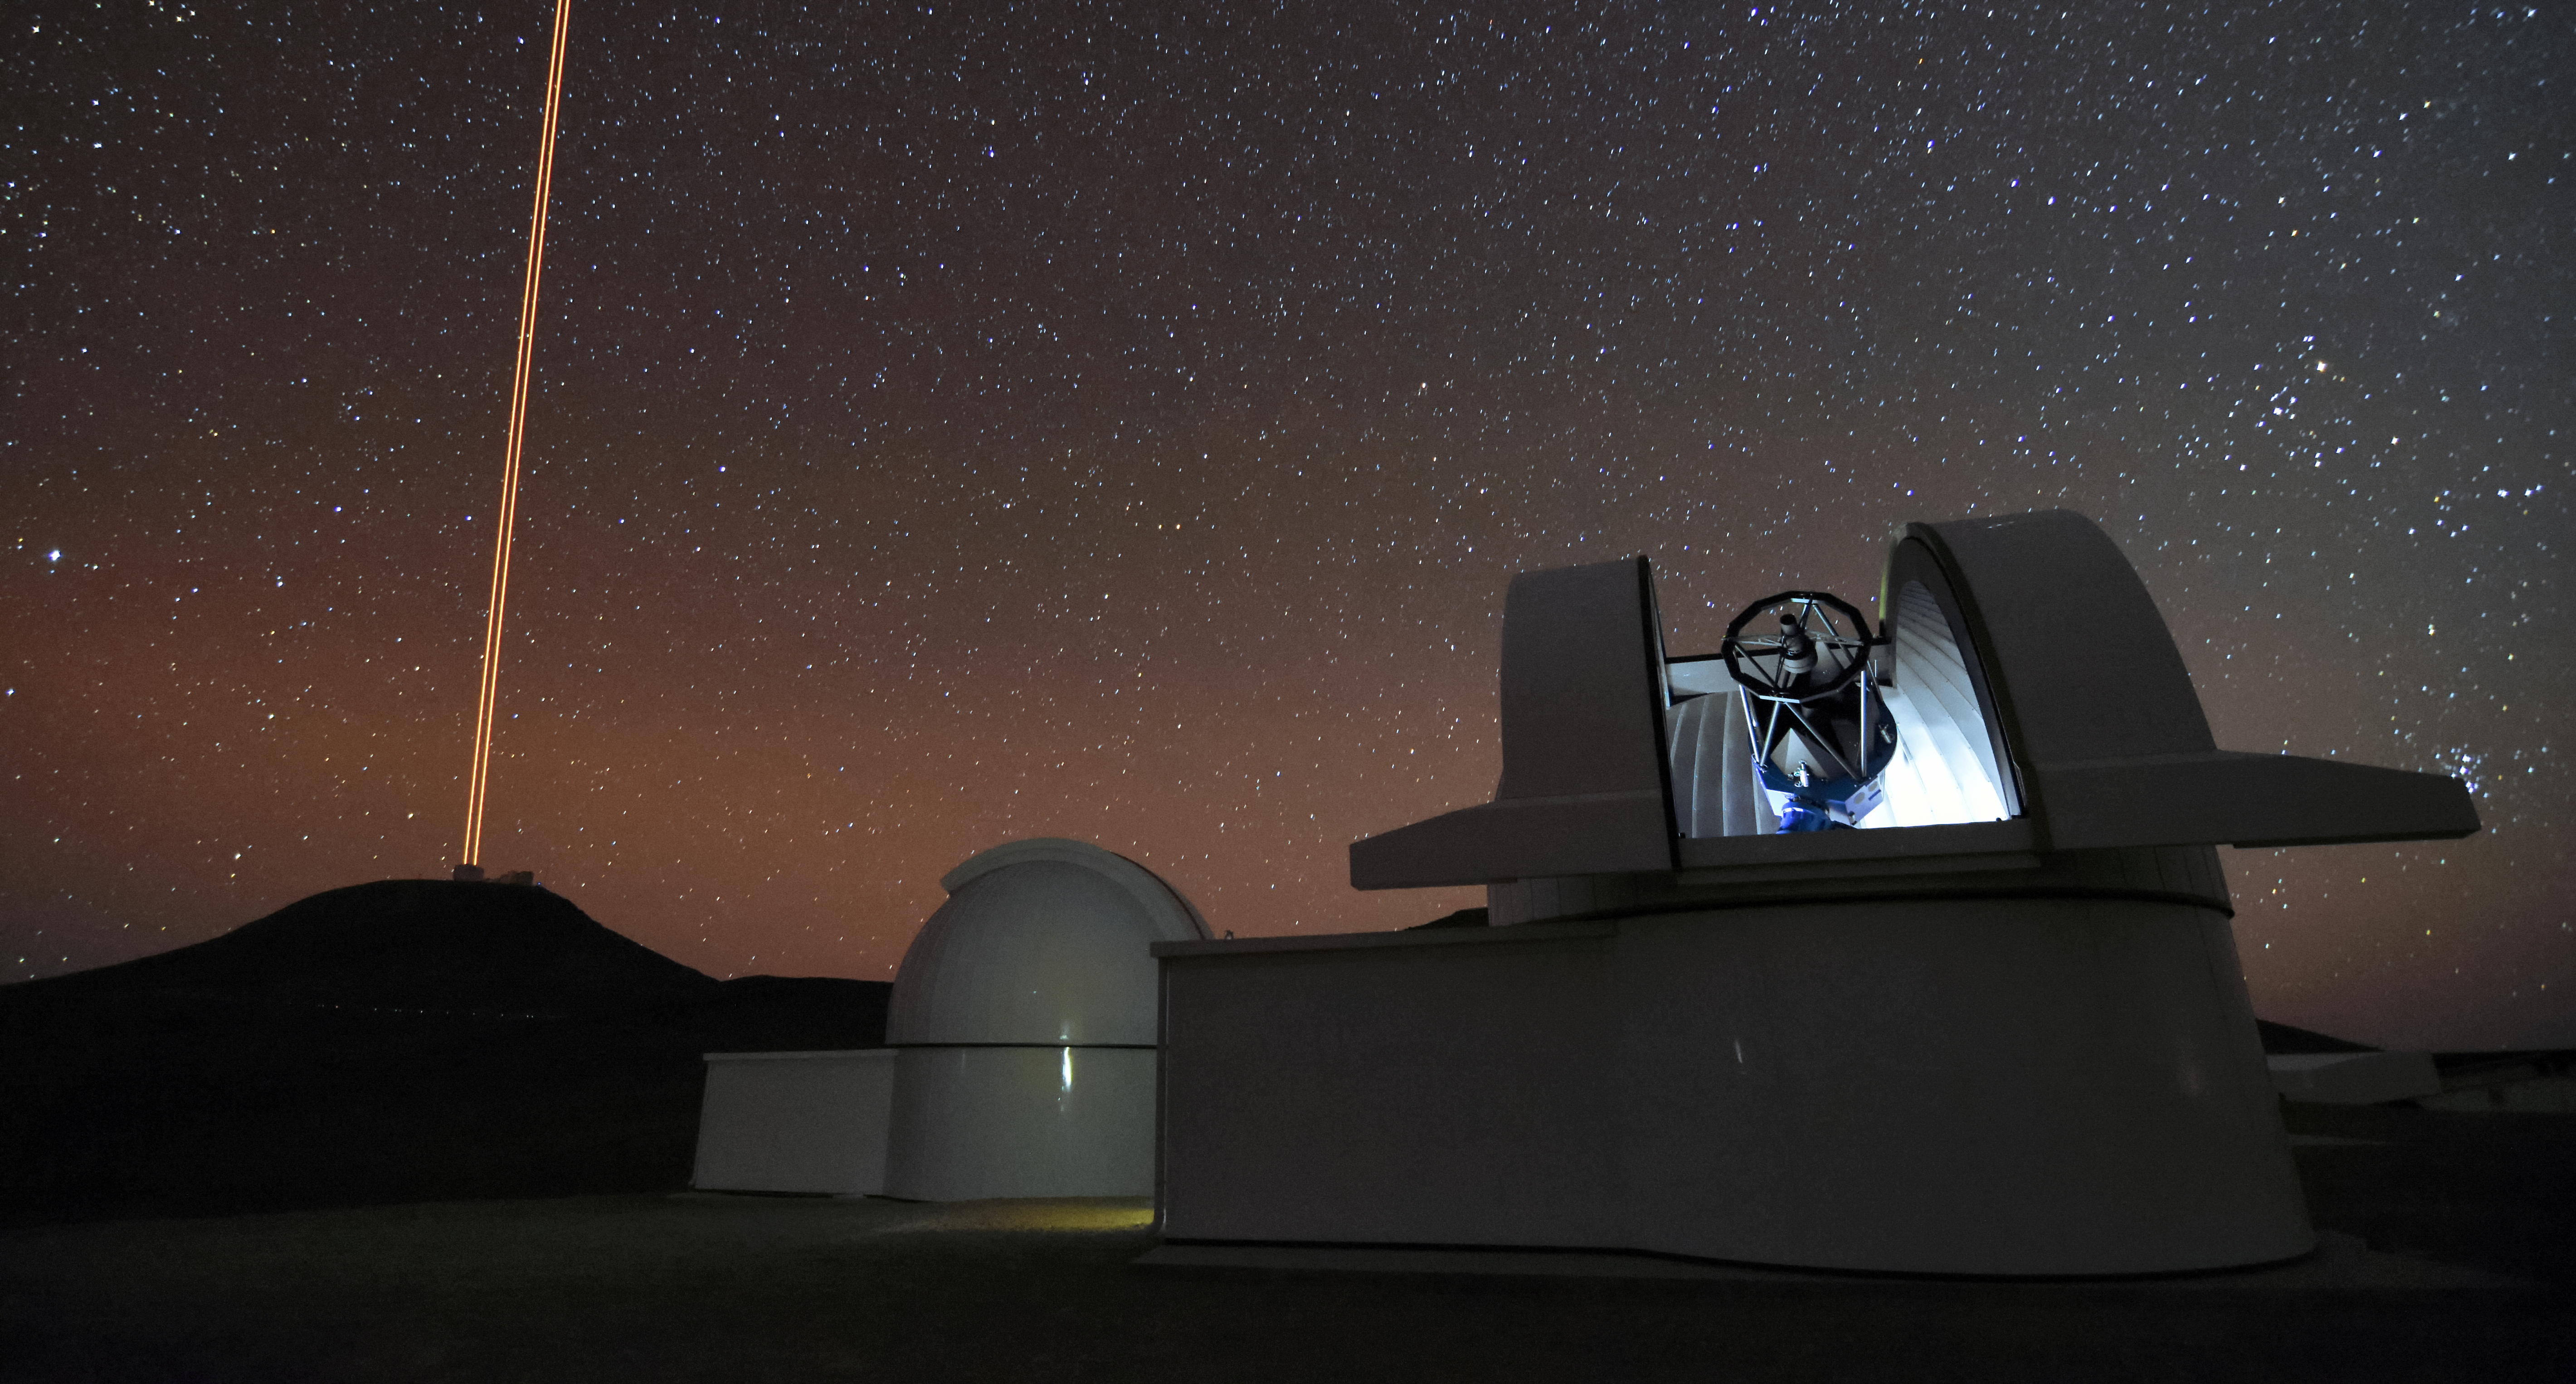

SPECULOOS and VLT

Under a dazzling night sky, two telescopes of the SPECULOOS Southern Observatory sit at Cerro Paranal, Chile. Behind them lies ESO's Very Large Telescope (VLT) with its laser guide stars reaching out into the night.

Credit: ESO